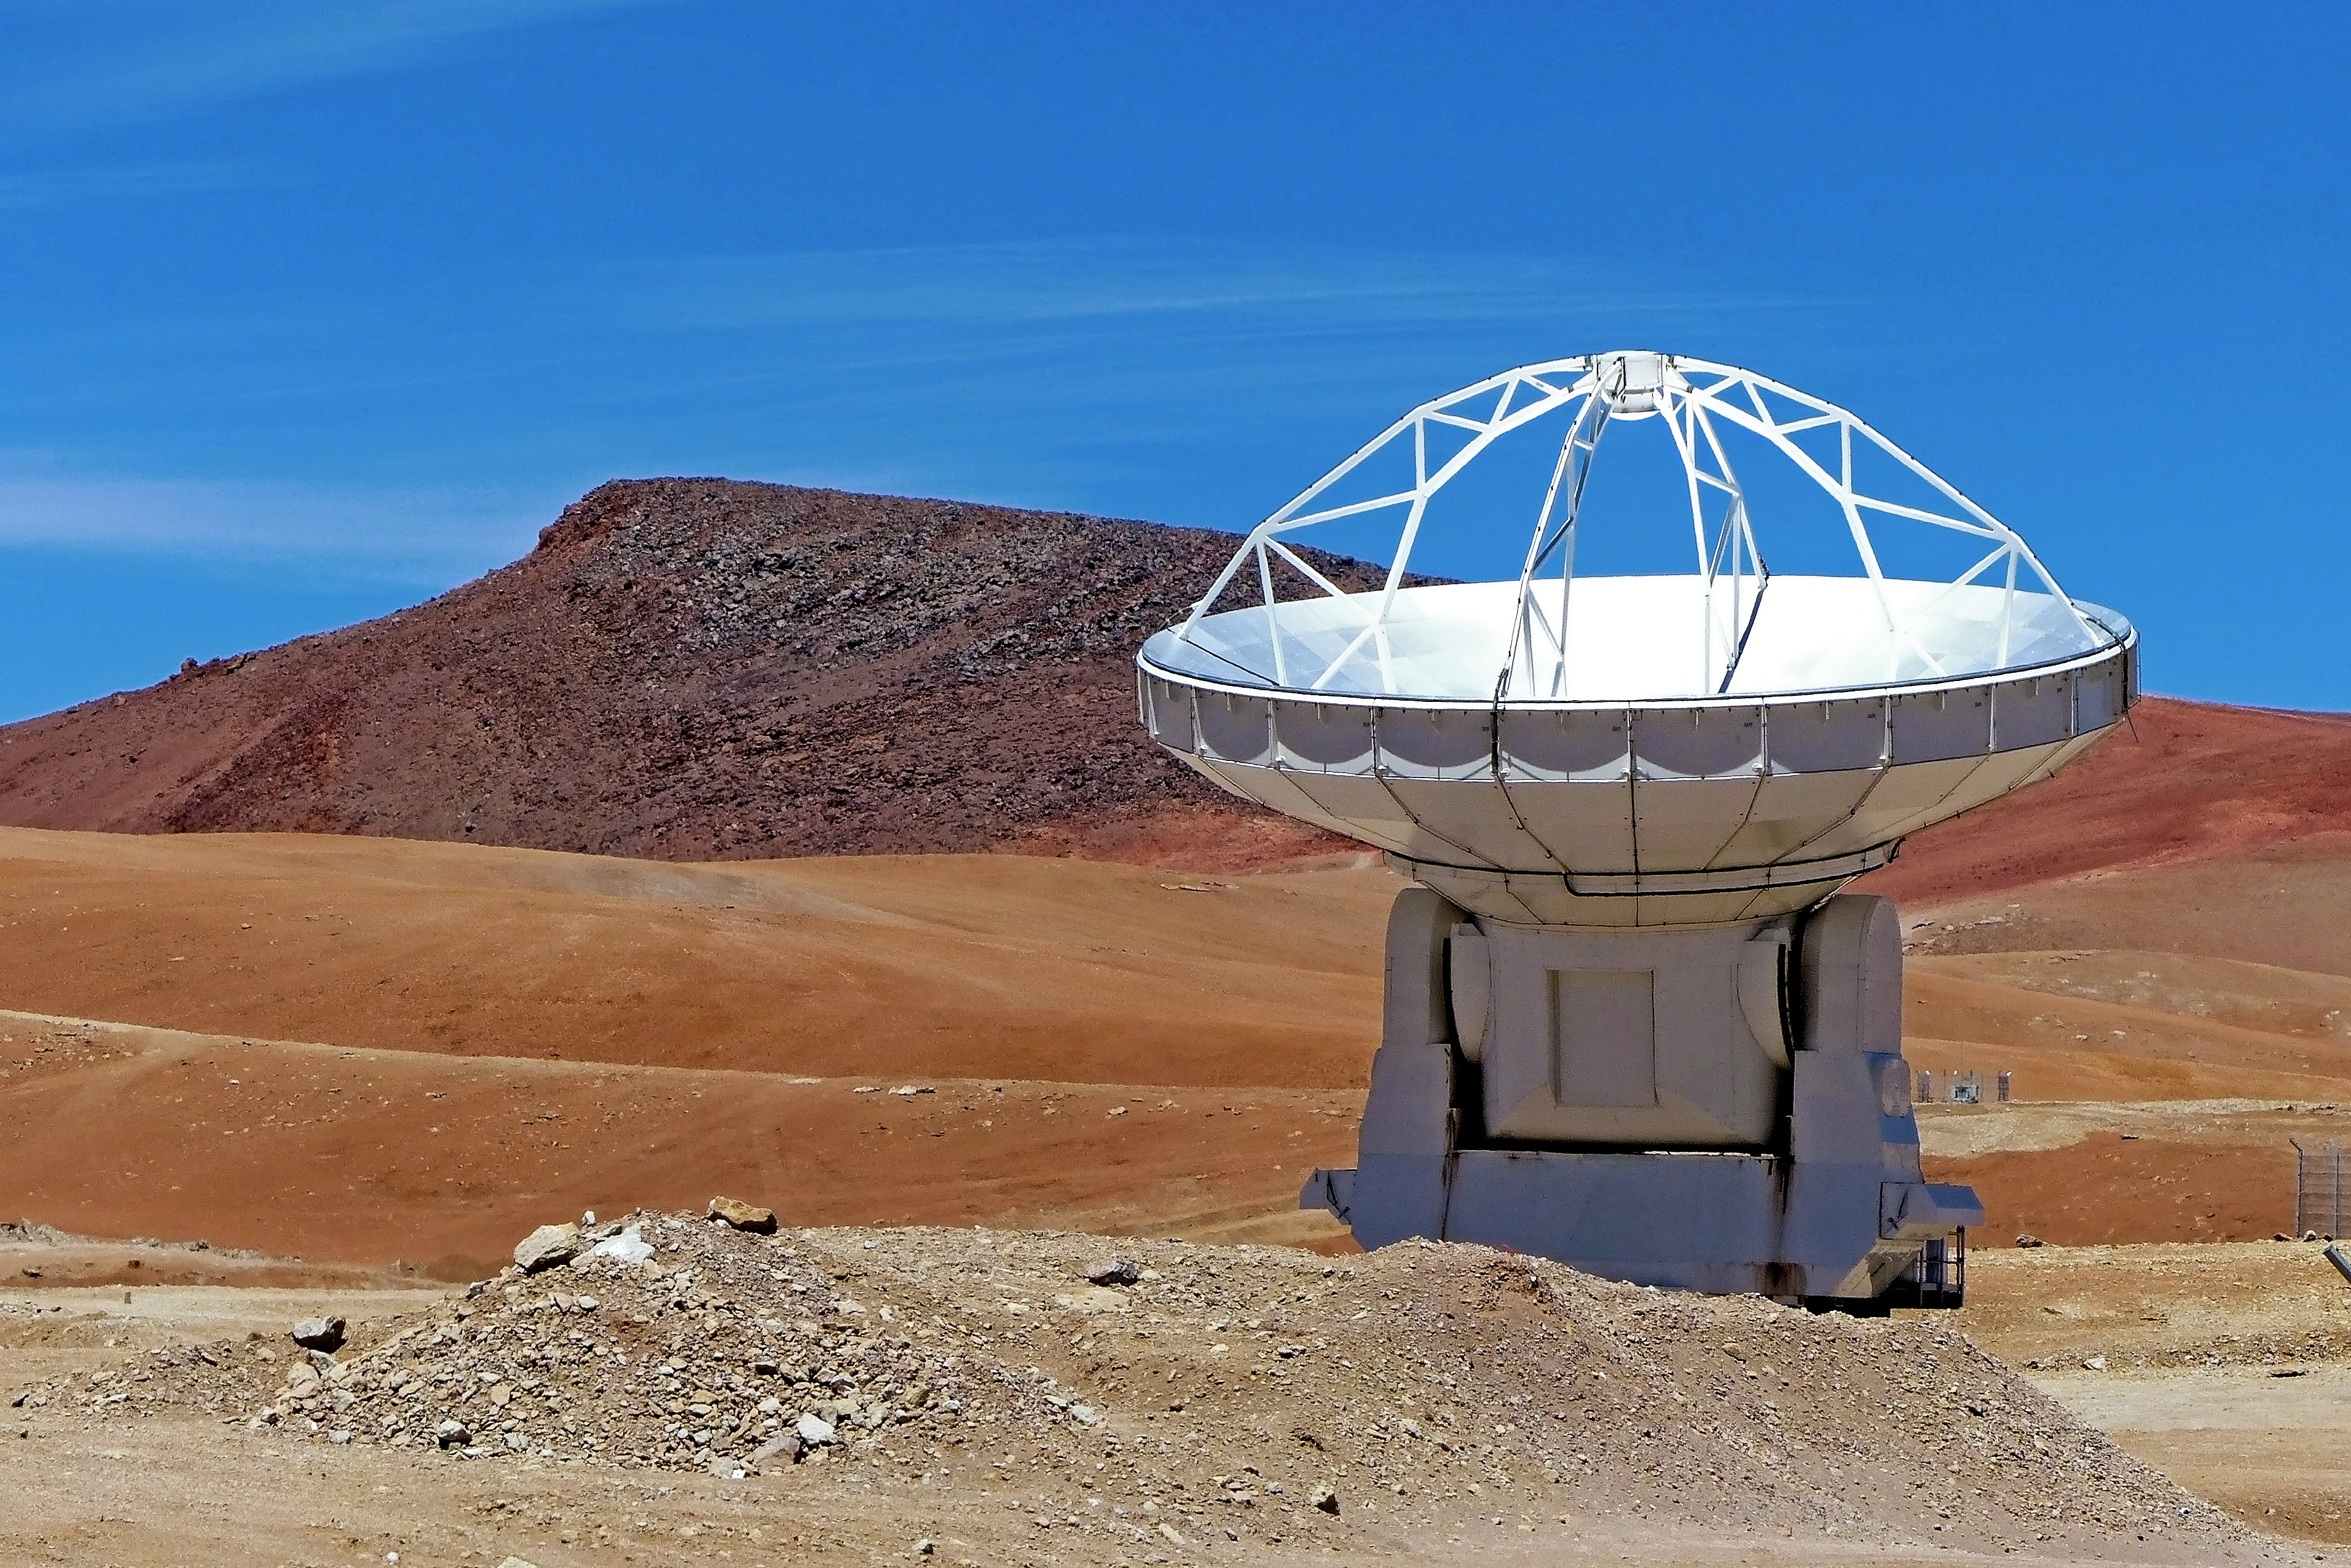

ALMA antenna

One of the Atacama Large Millimeter/submillimeter Array (ALMA) antennas at Chajnantor in the Chilean Andes.

Credit: ESO